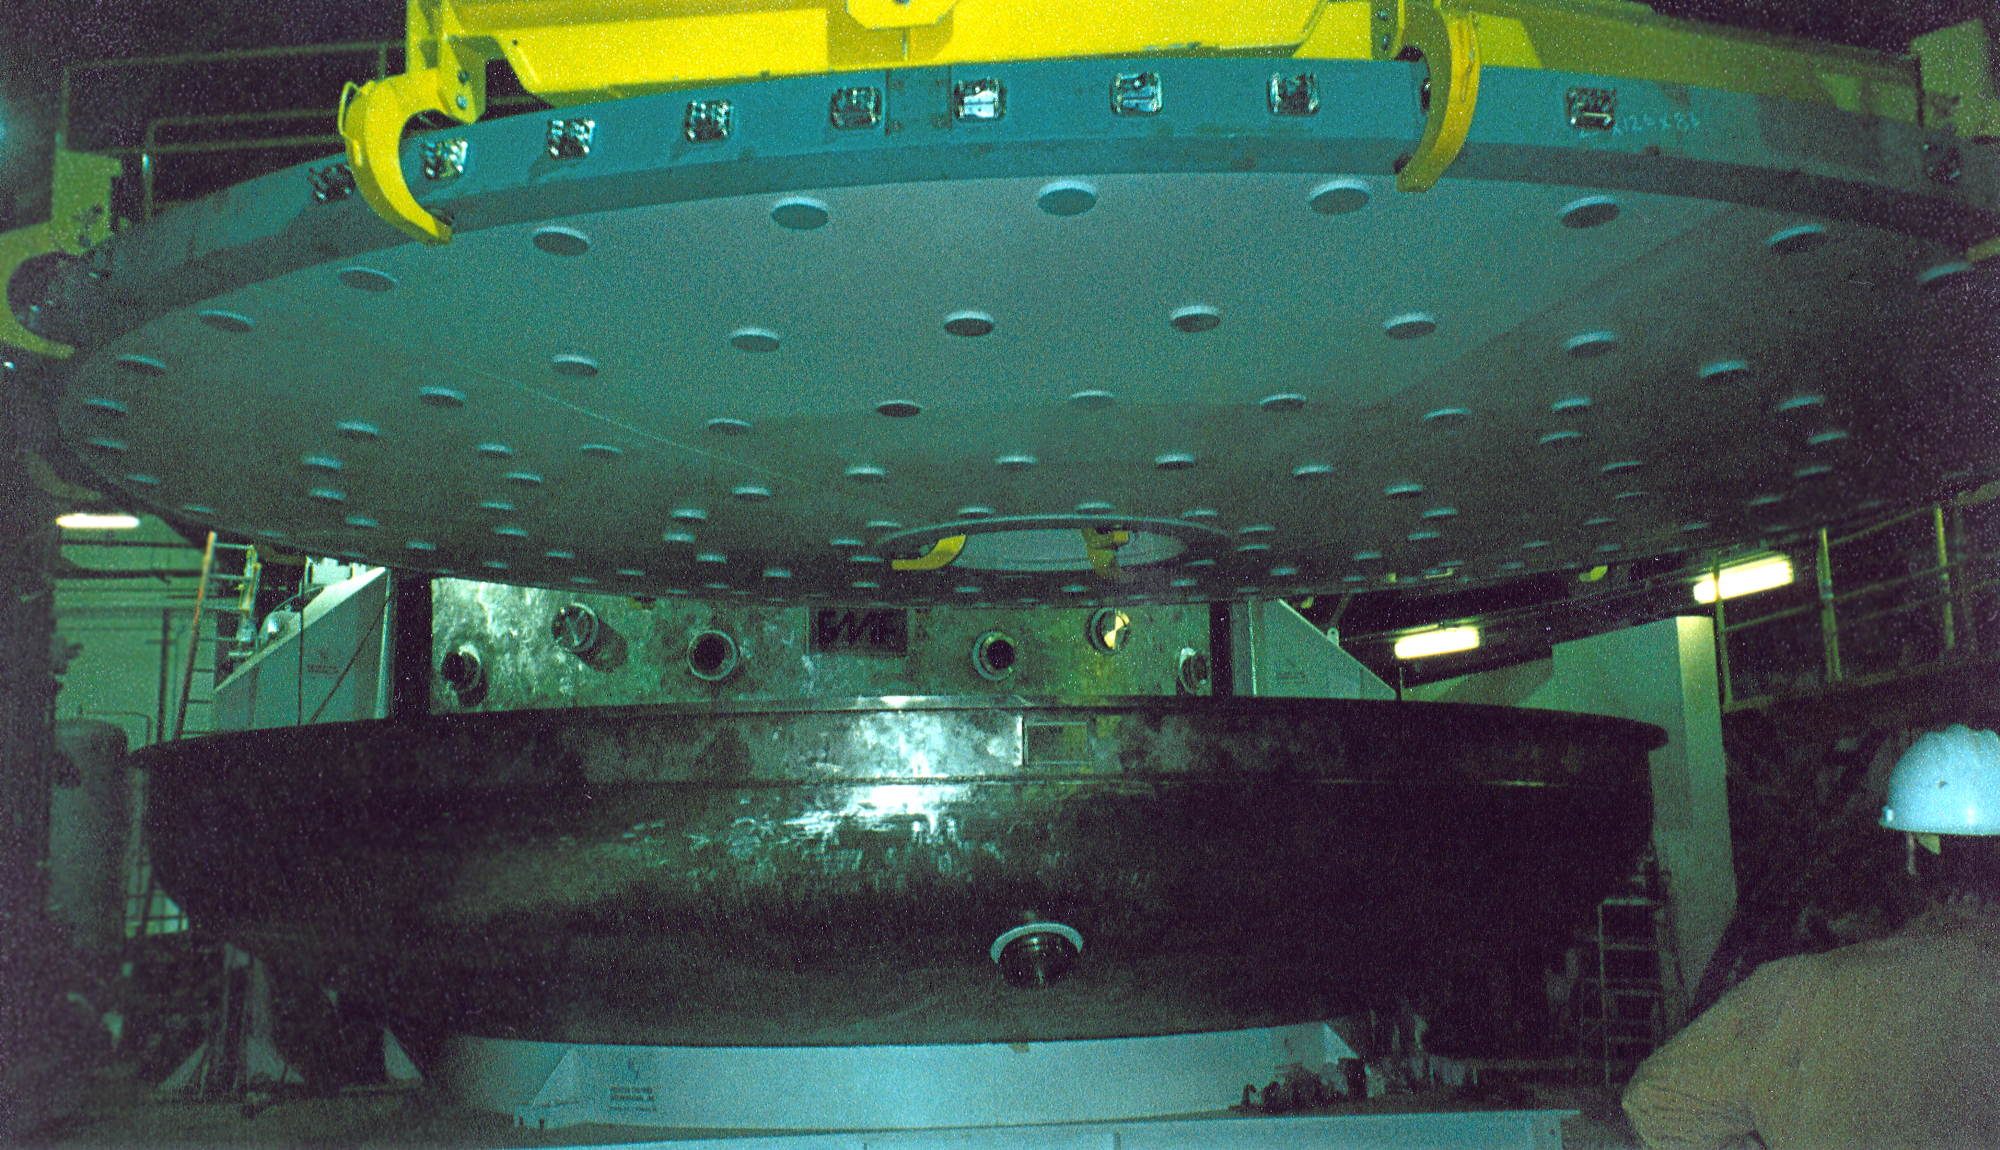

Gemini North, Mauna Kea

The dummy mirror and the mirror lifter at the coating plant. June 30th 1998.

Credit: NOIRLab/NSF/AURA